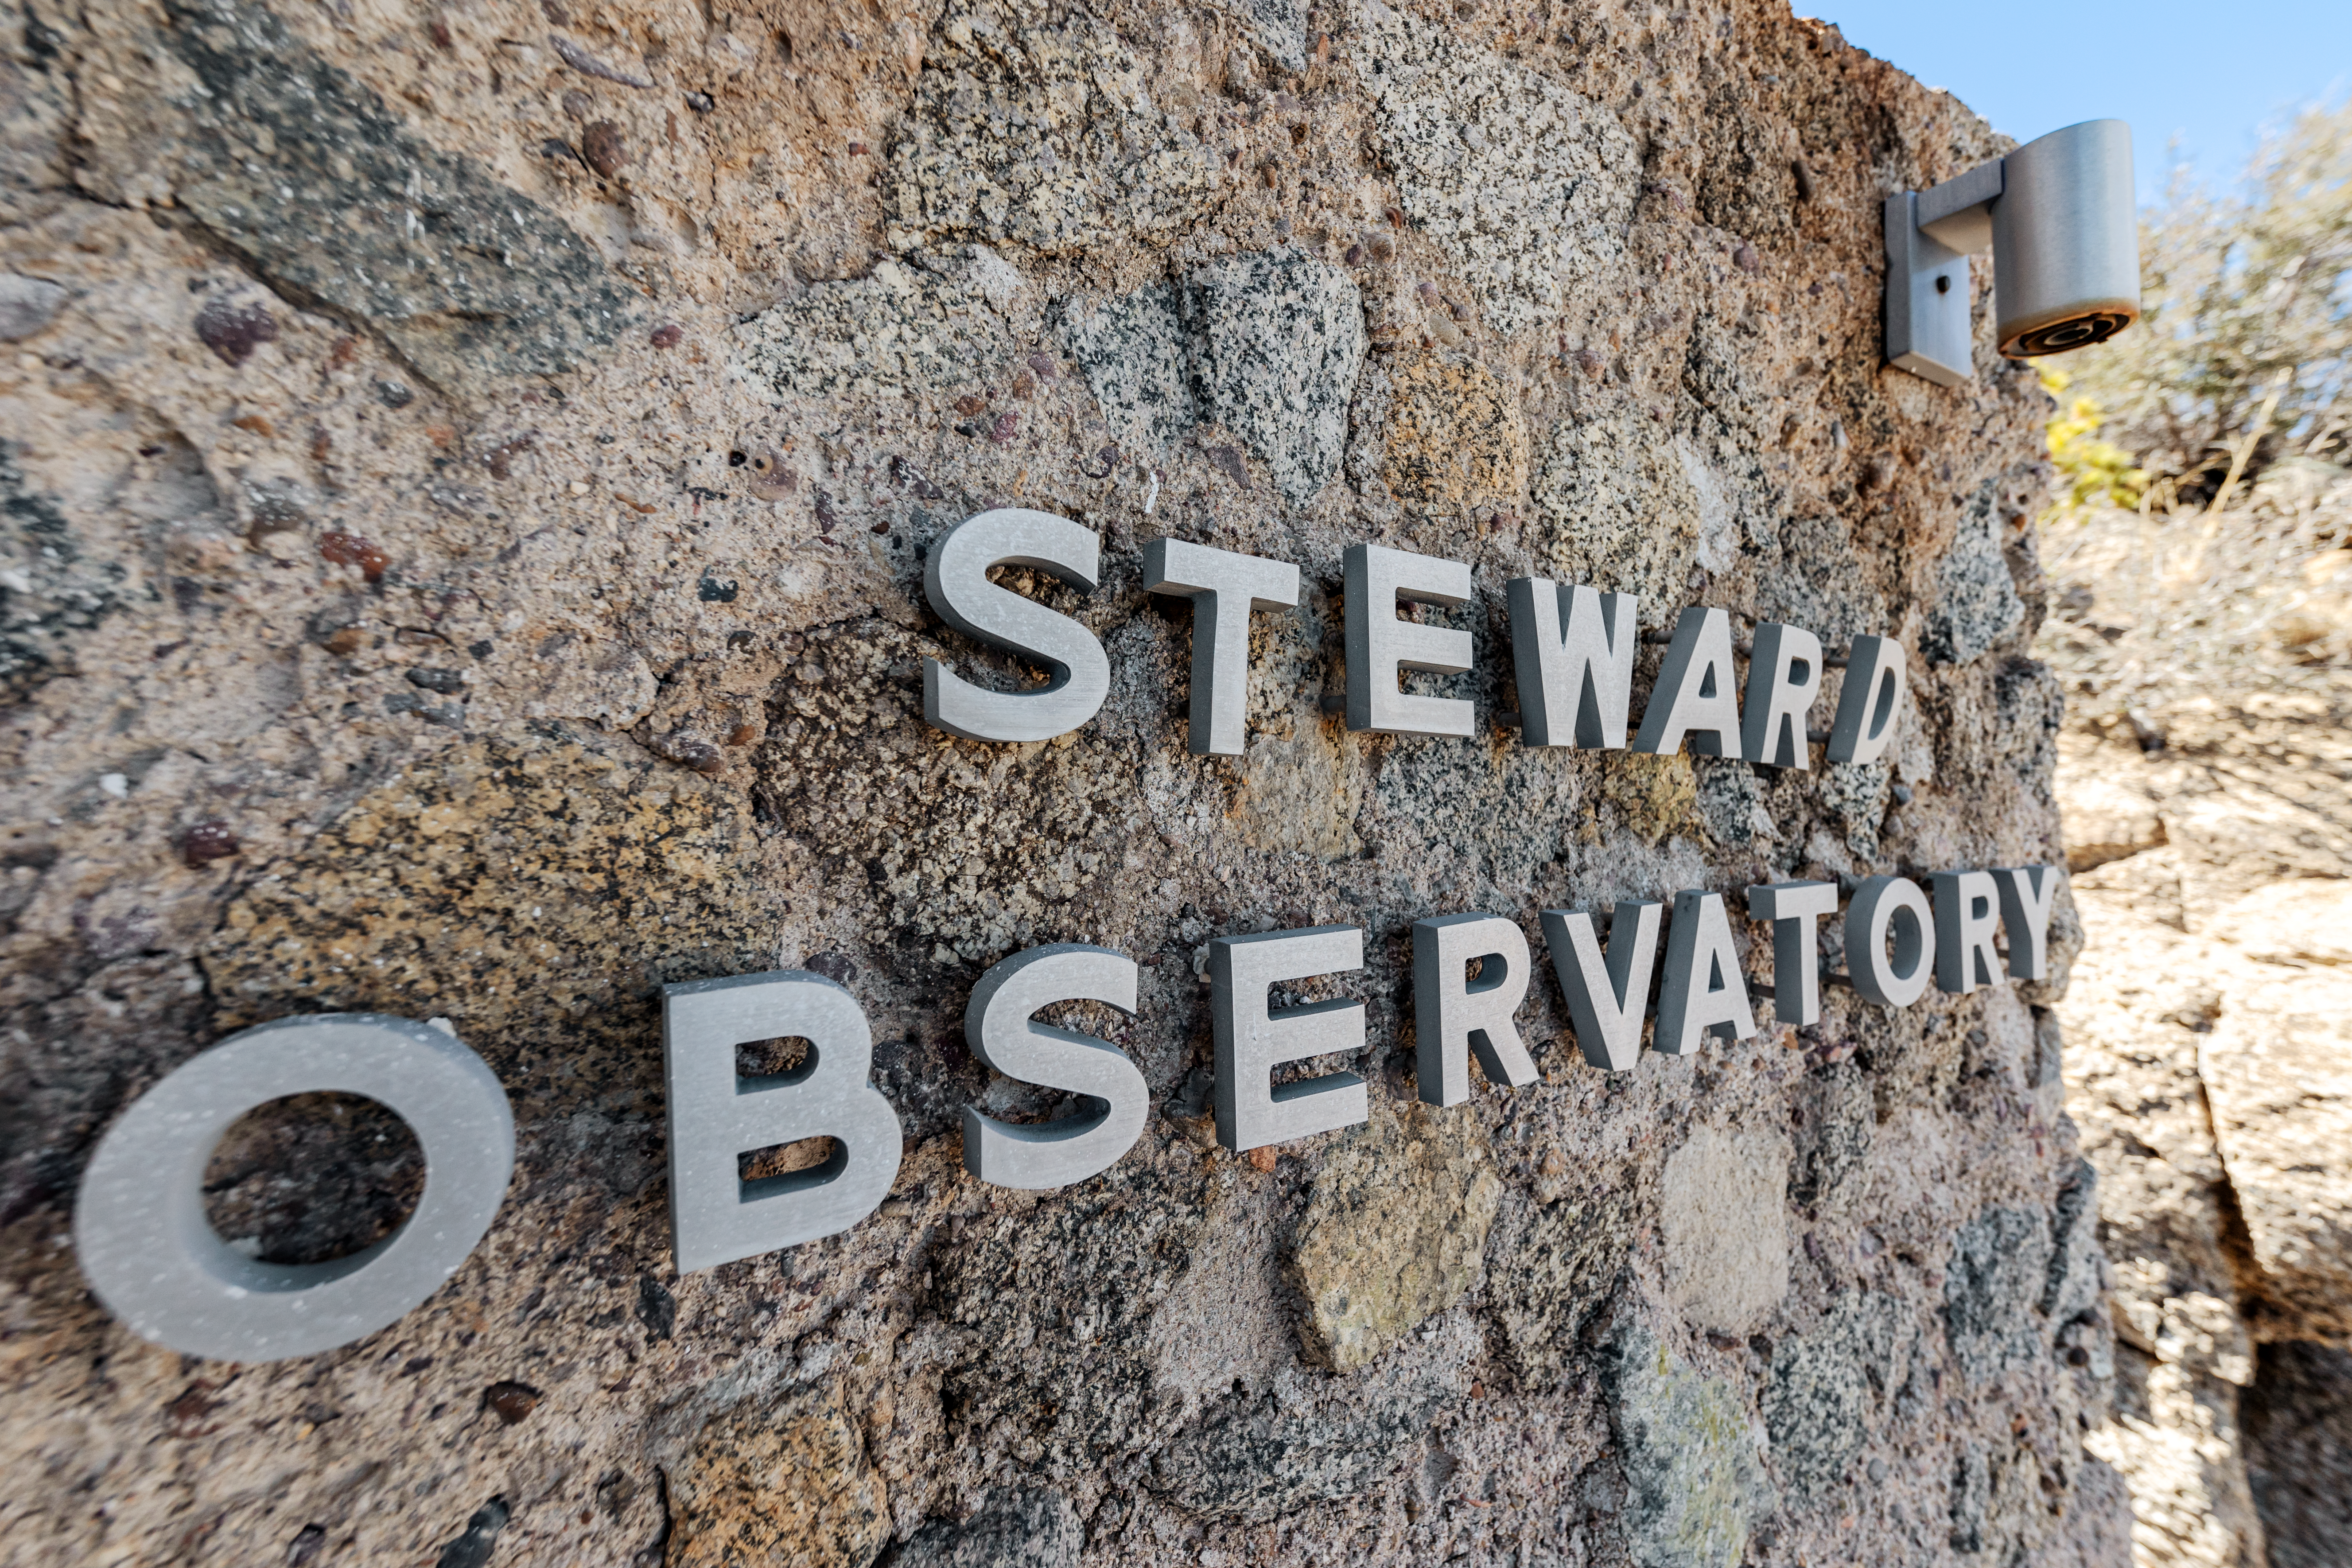

Steward Observatory Sign

The Steward Observatory sign on Kitt Peak National Observatory in Arizona.

Credit: KPNO/NOIRLab/NSF/AURA/T. Slovinský